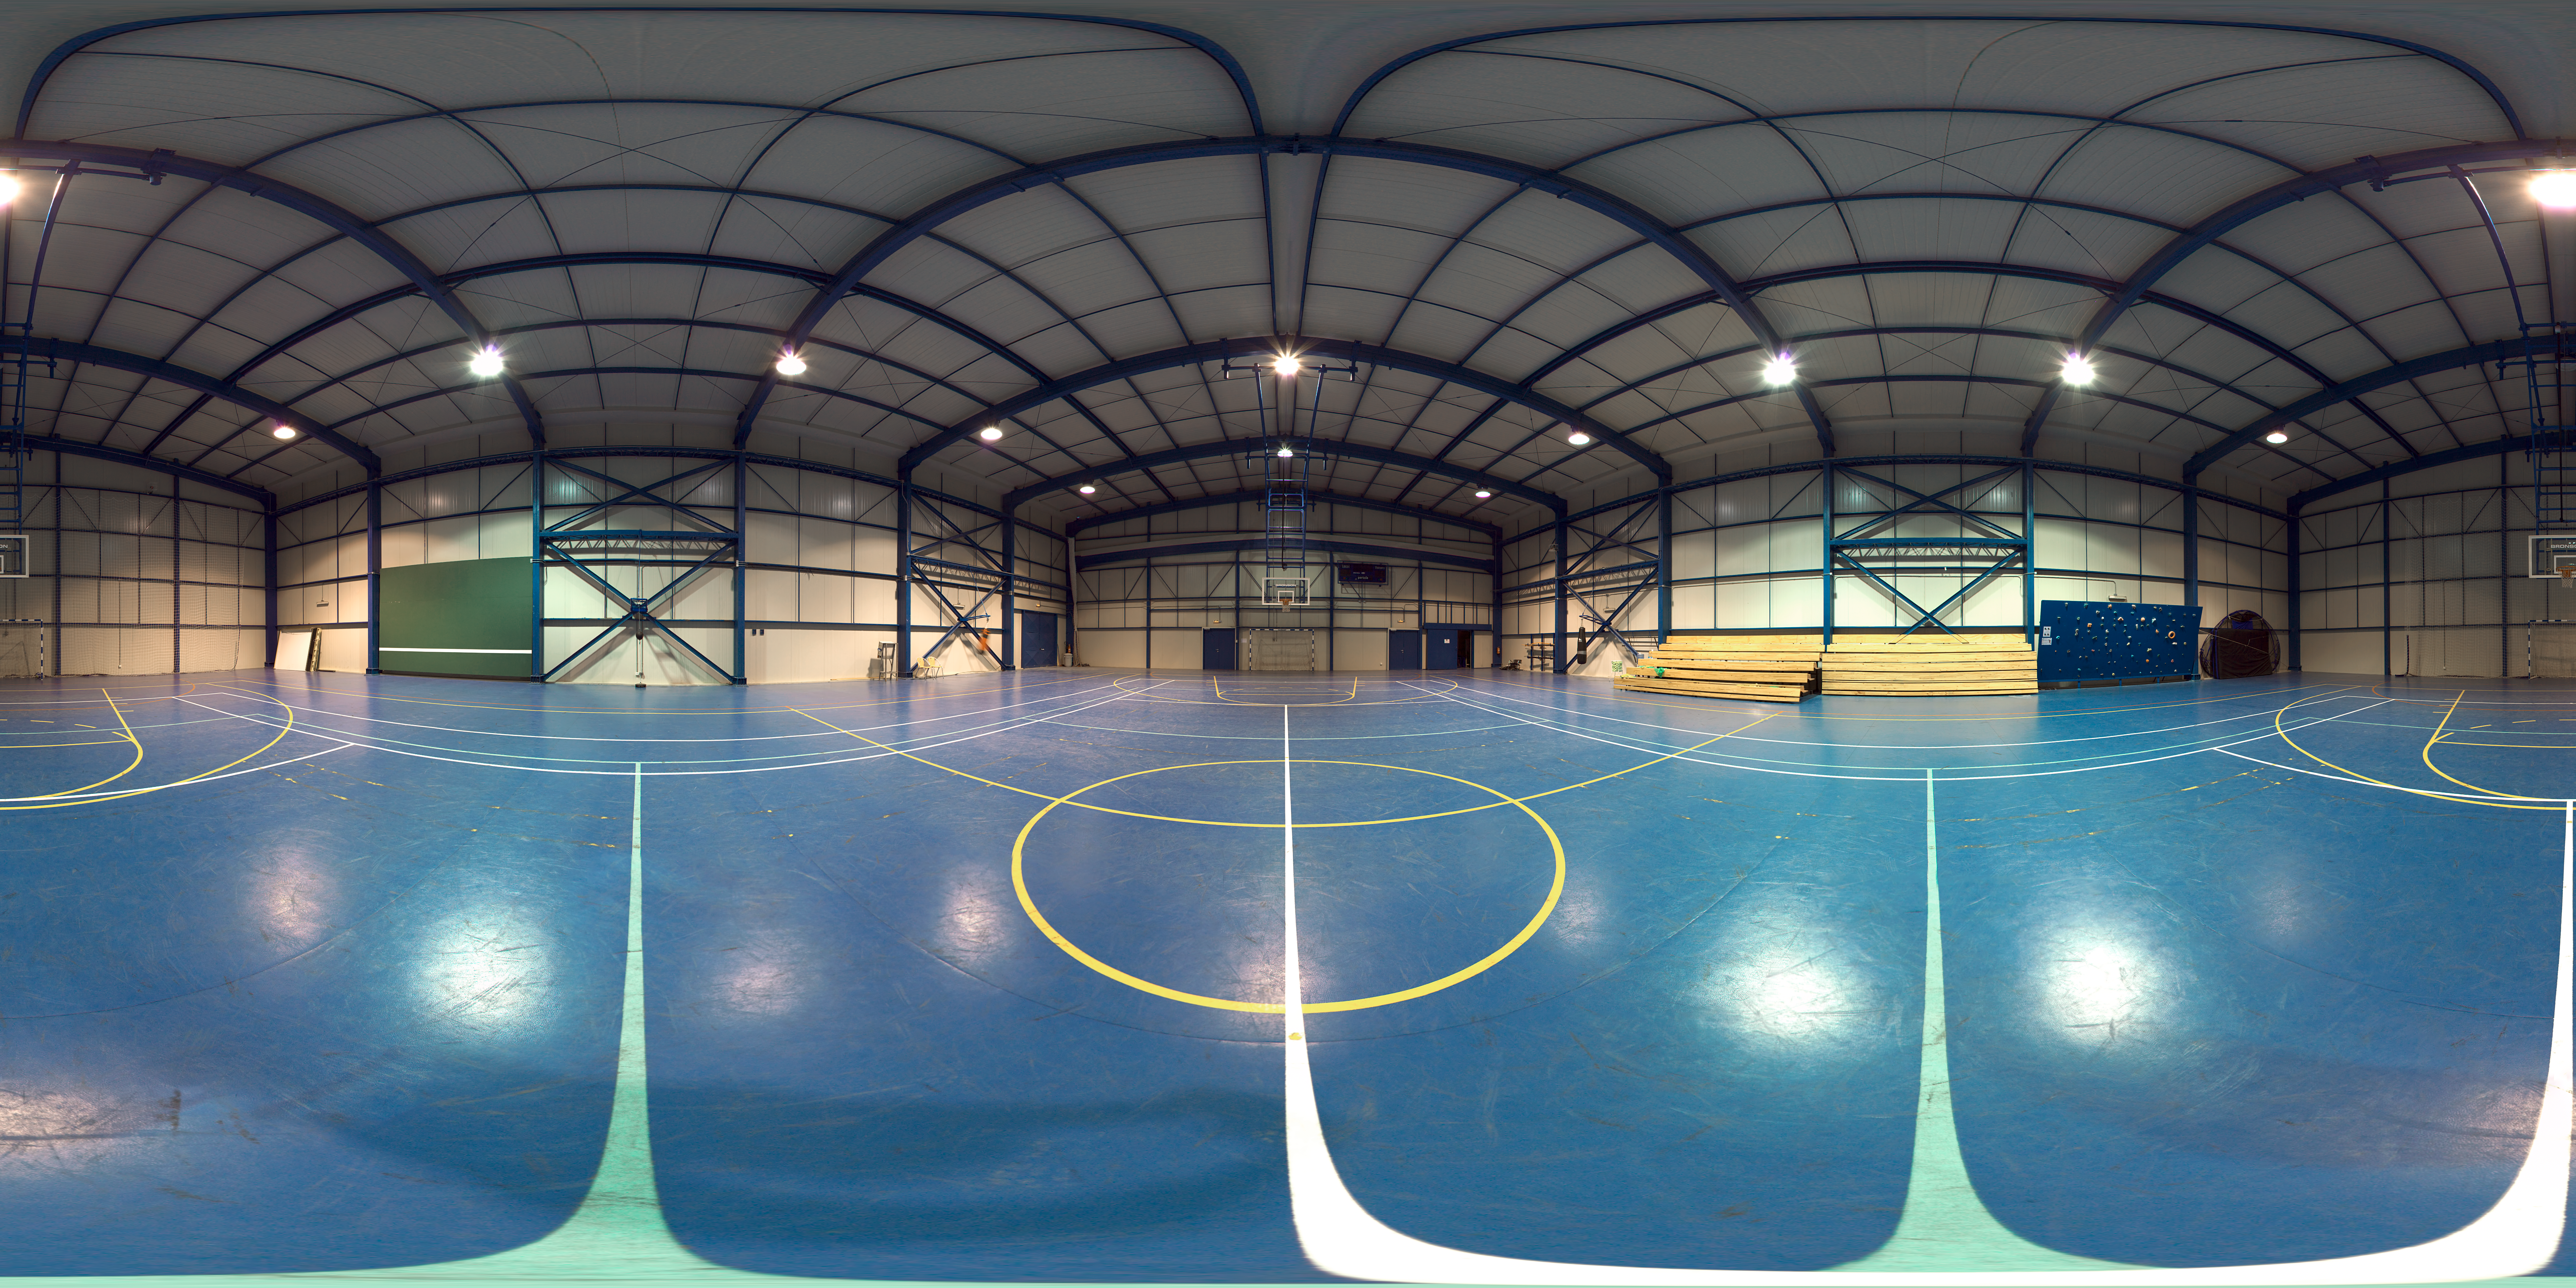

Panorama of Paranal's gym

This 360 degree panorama shows the gym at Paranal.

Credit: ESO